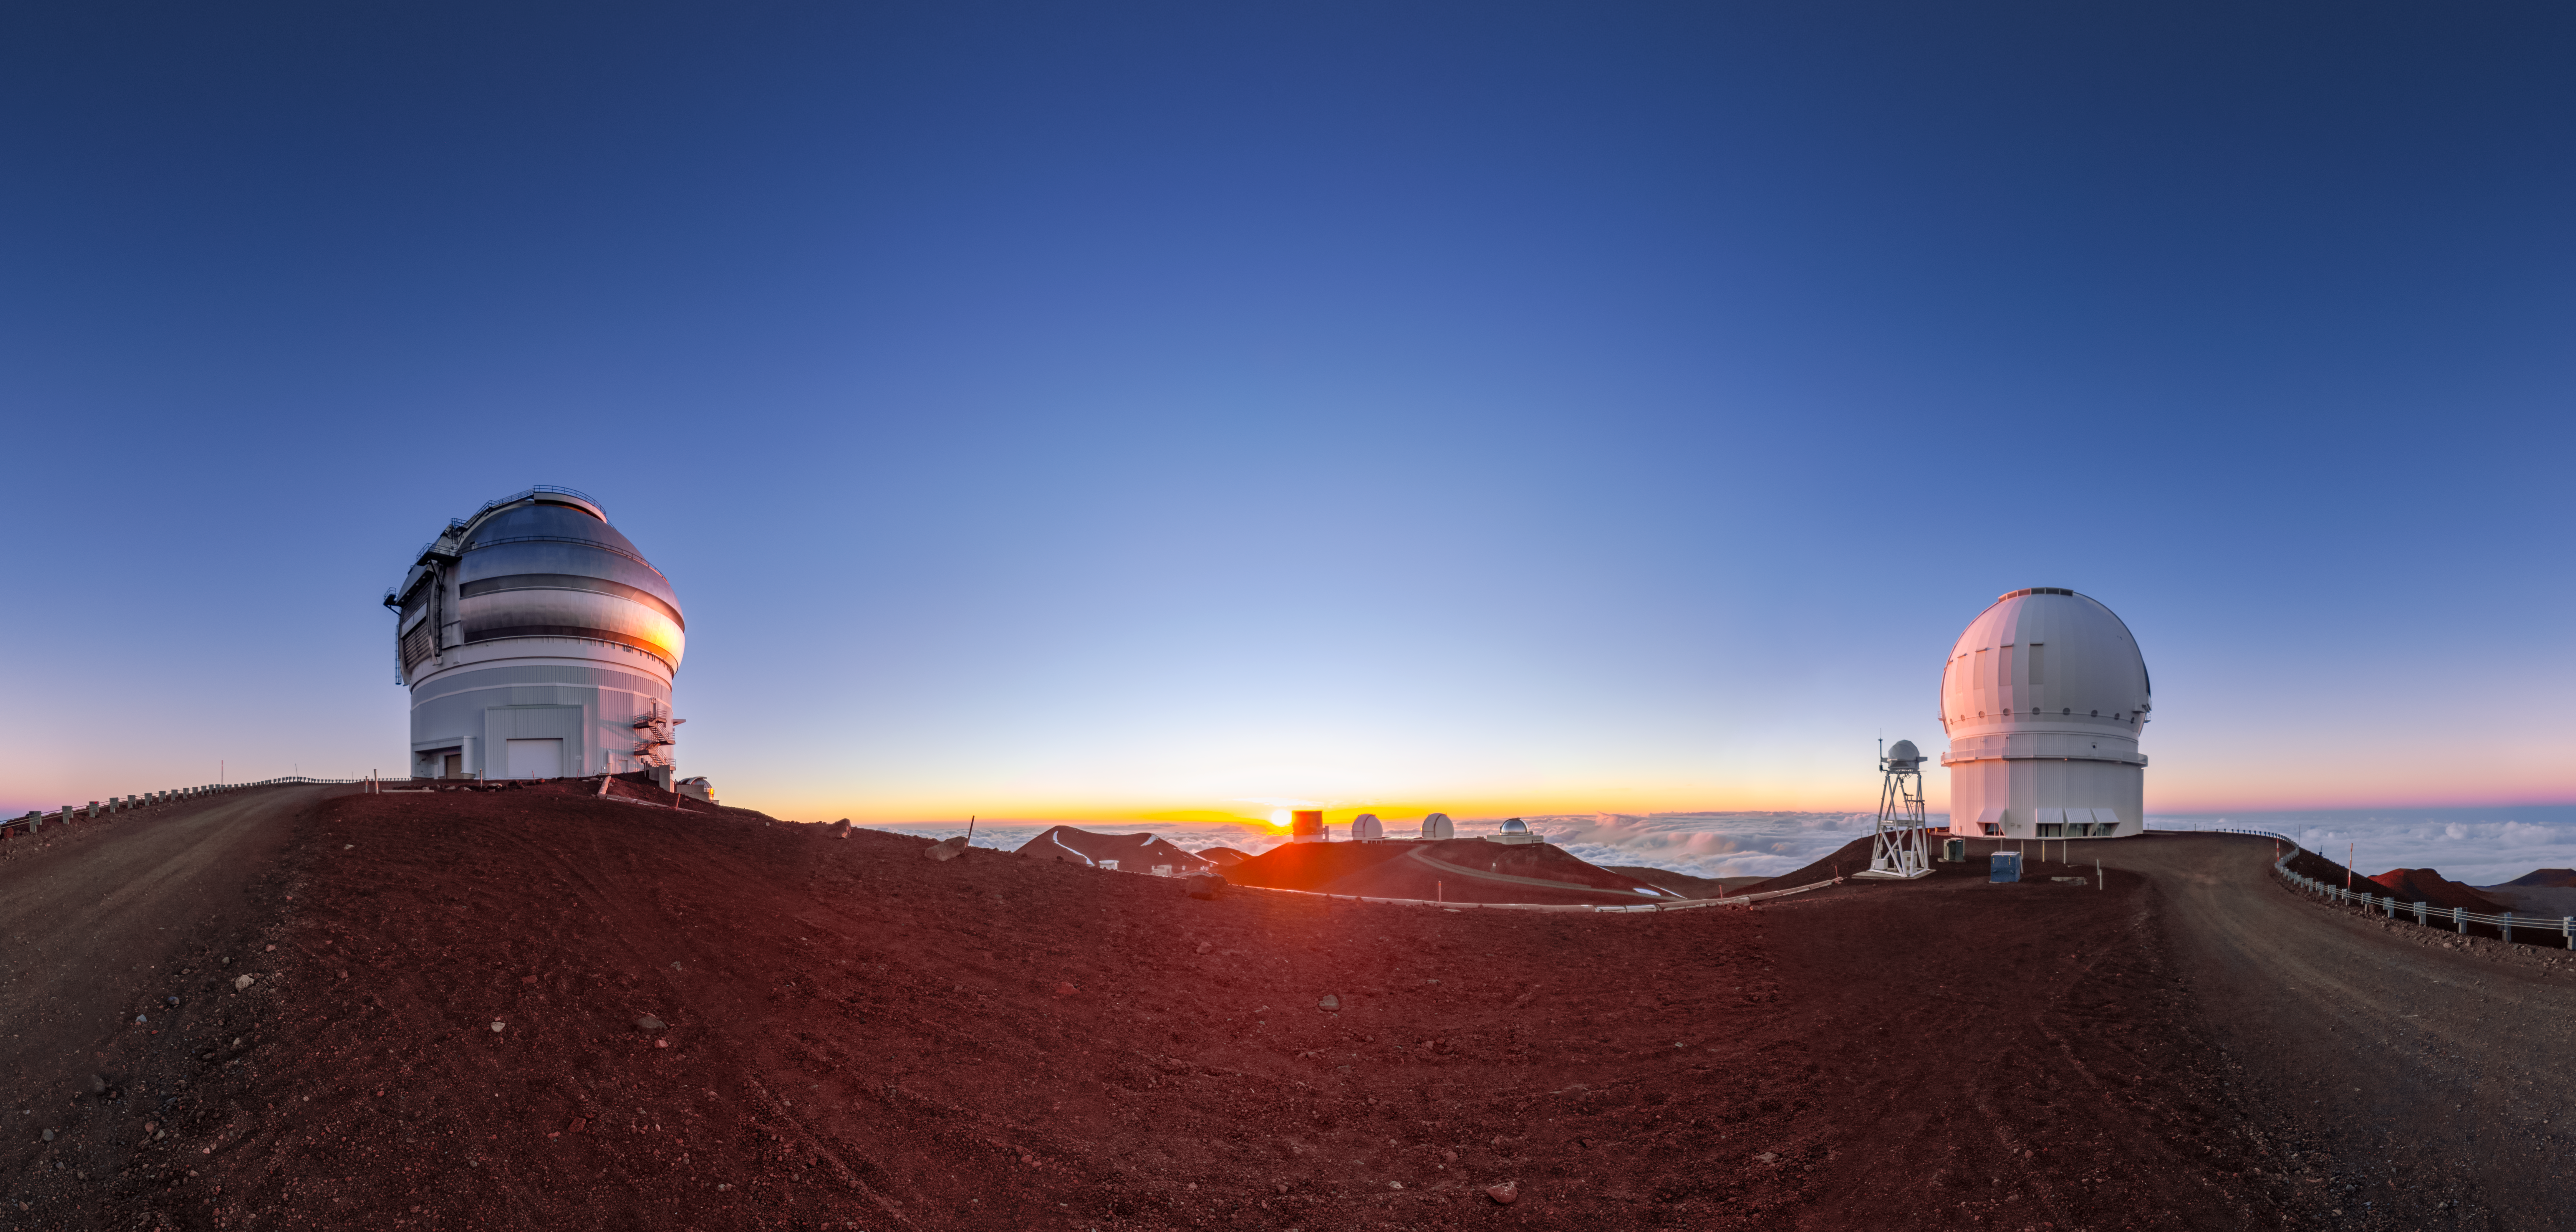

Maunakea Sunset Panorama

A panoramic shot of a sunset at Maunakea. Visible are Gemini North on the left, and the Canada-France-Hawai‘i Telescope on the right.

Credit: International Gemini Observatory/NOIRLab/NSF/AURA/ T. Slovinský